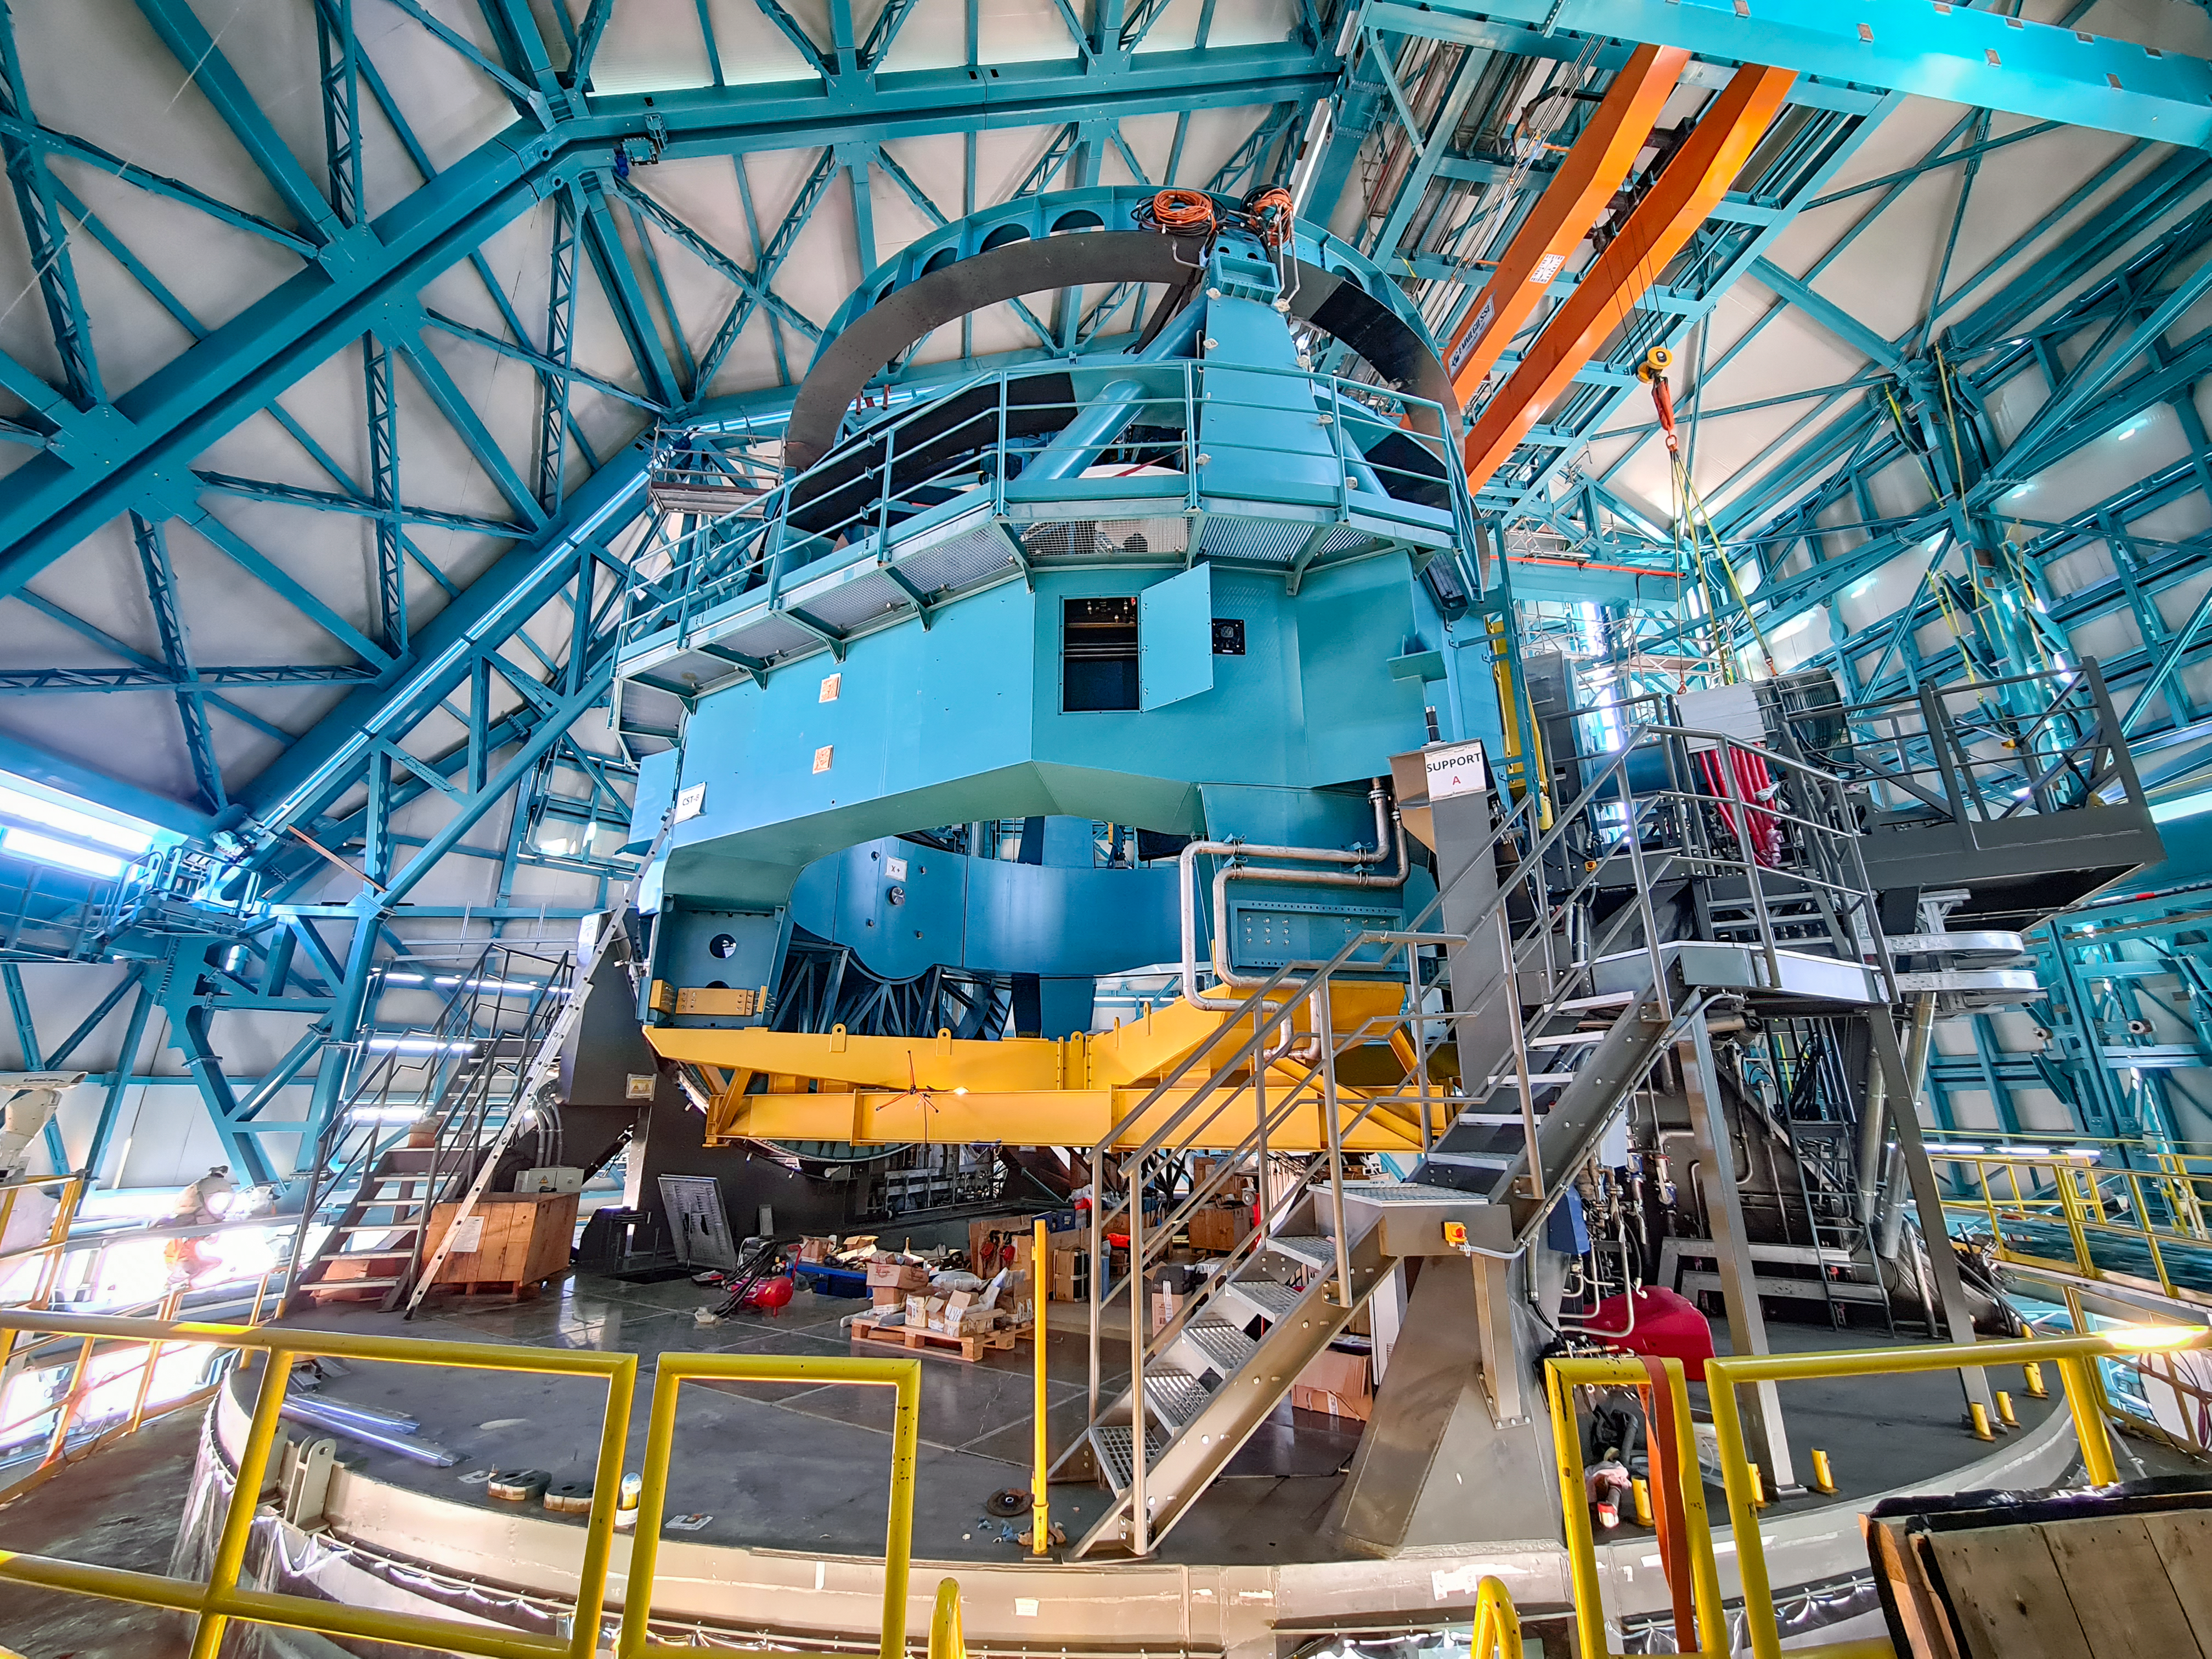

Vera C. Rubin Observatory Telescope Mount Assembly

At the Vera C. Rubin Observatory, the deployable platforms that will be used to access the camera have been installed on the Telescope Mount Assembly (TMA).

Credit: Rubin Observatory/NSF/AURA